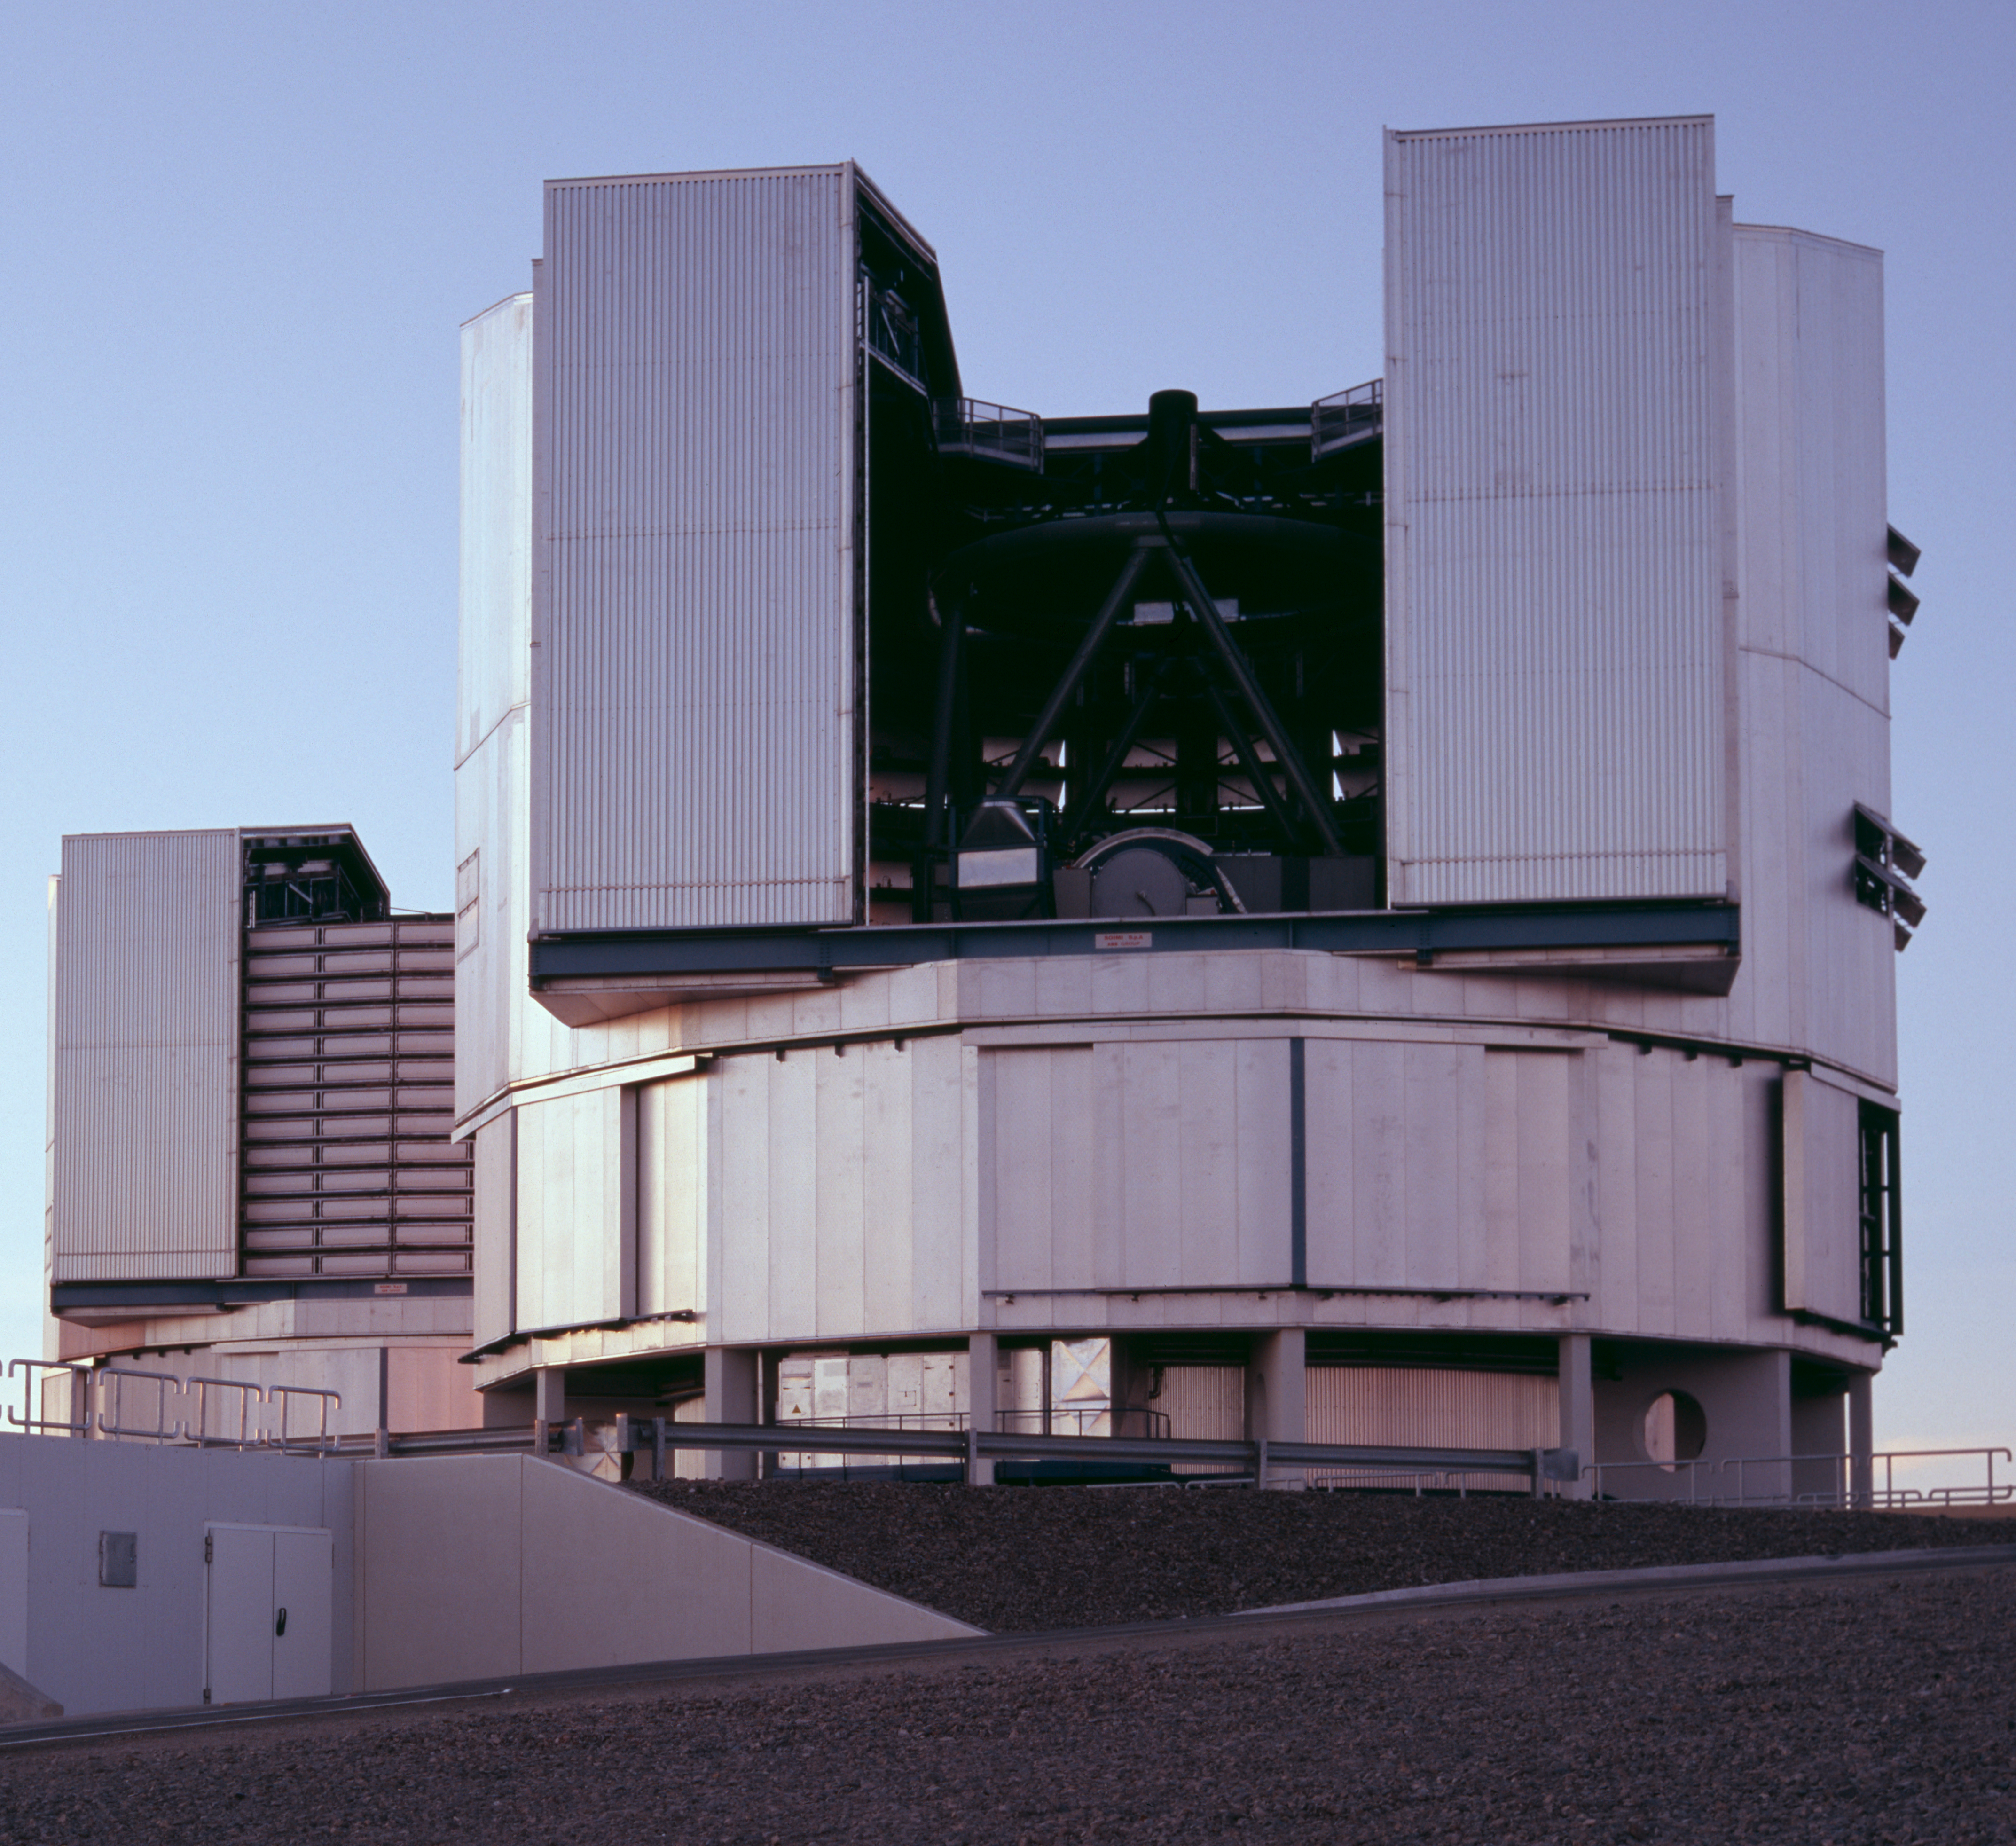

The VLT Unit Telescopes Yepun and Melipal

This image shows the Very Large Telescope (VLT) Unit Telescopes Yepun and Melipal at Cerro Paranal observatory in Chile.

Credit: ESO